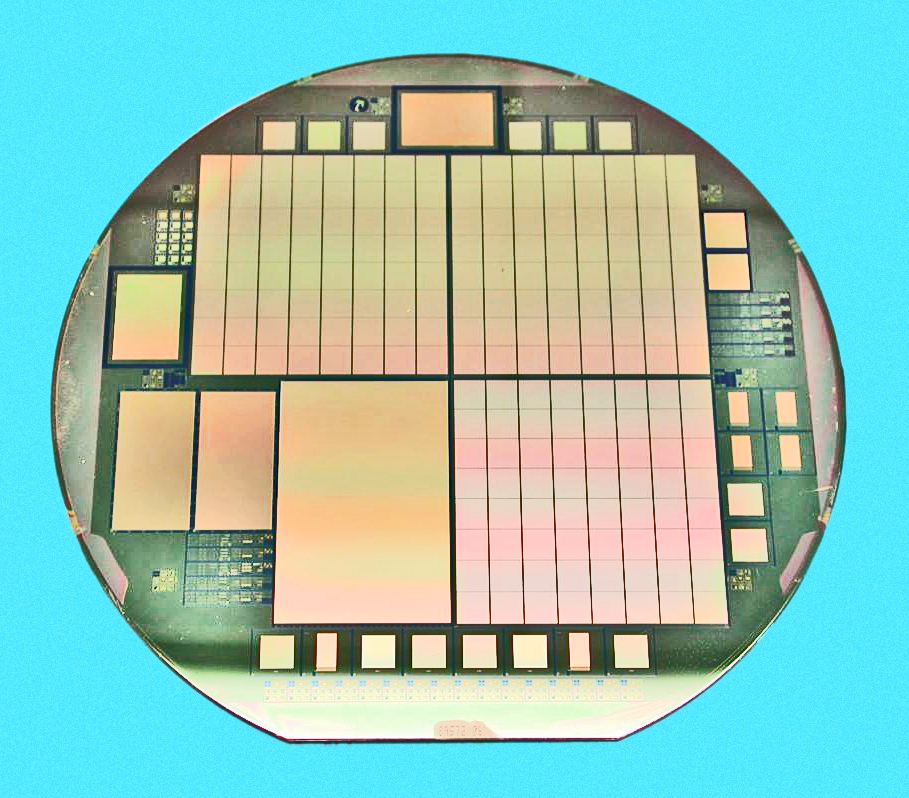

Orthogonal Transfer Array Charge Coupled Device

A new generation of CCD devices is shown here. Unlike the usual detectors which transfer charge only along rows, for the purposes of reading out the image formed by the photelectric effect, these Orthogonal Transfer Arrays allow charge to be moved along columns as well. This enables a new type of camera where the atmospheric jitter of an image around the detector can be compensated by moving the image underneath the jitter (I apologise to the experts for this oversimplified description).

This mechanical silicon wafer incorporates three OTAs (the checkerboard looking chips), a 2600*4000 CCD, two 800*1200 CCDs, and a number of small test devices (around the edges). The streets (gaps between the OTCCDs) contain all the necessary control lines and other on-chip logic to run each of the 64 independent cells.

See the June 2004 NOAO Newsletter (currently only available in PDF format).

Credit: NOIRLab/NSF/AURA